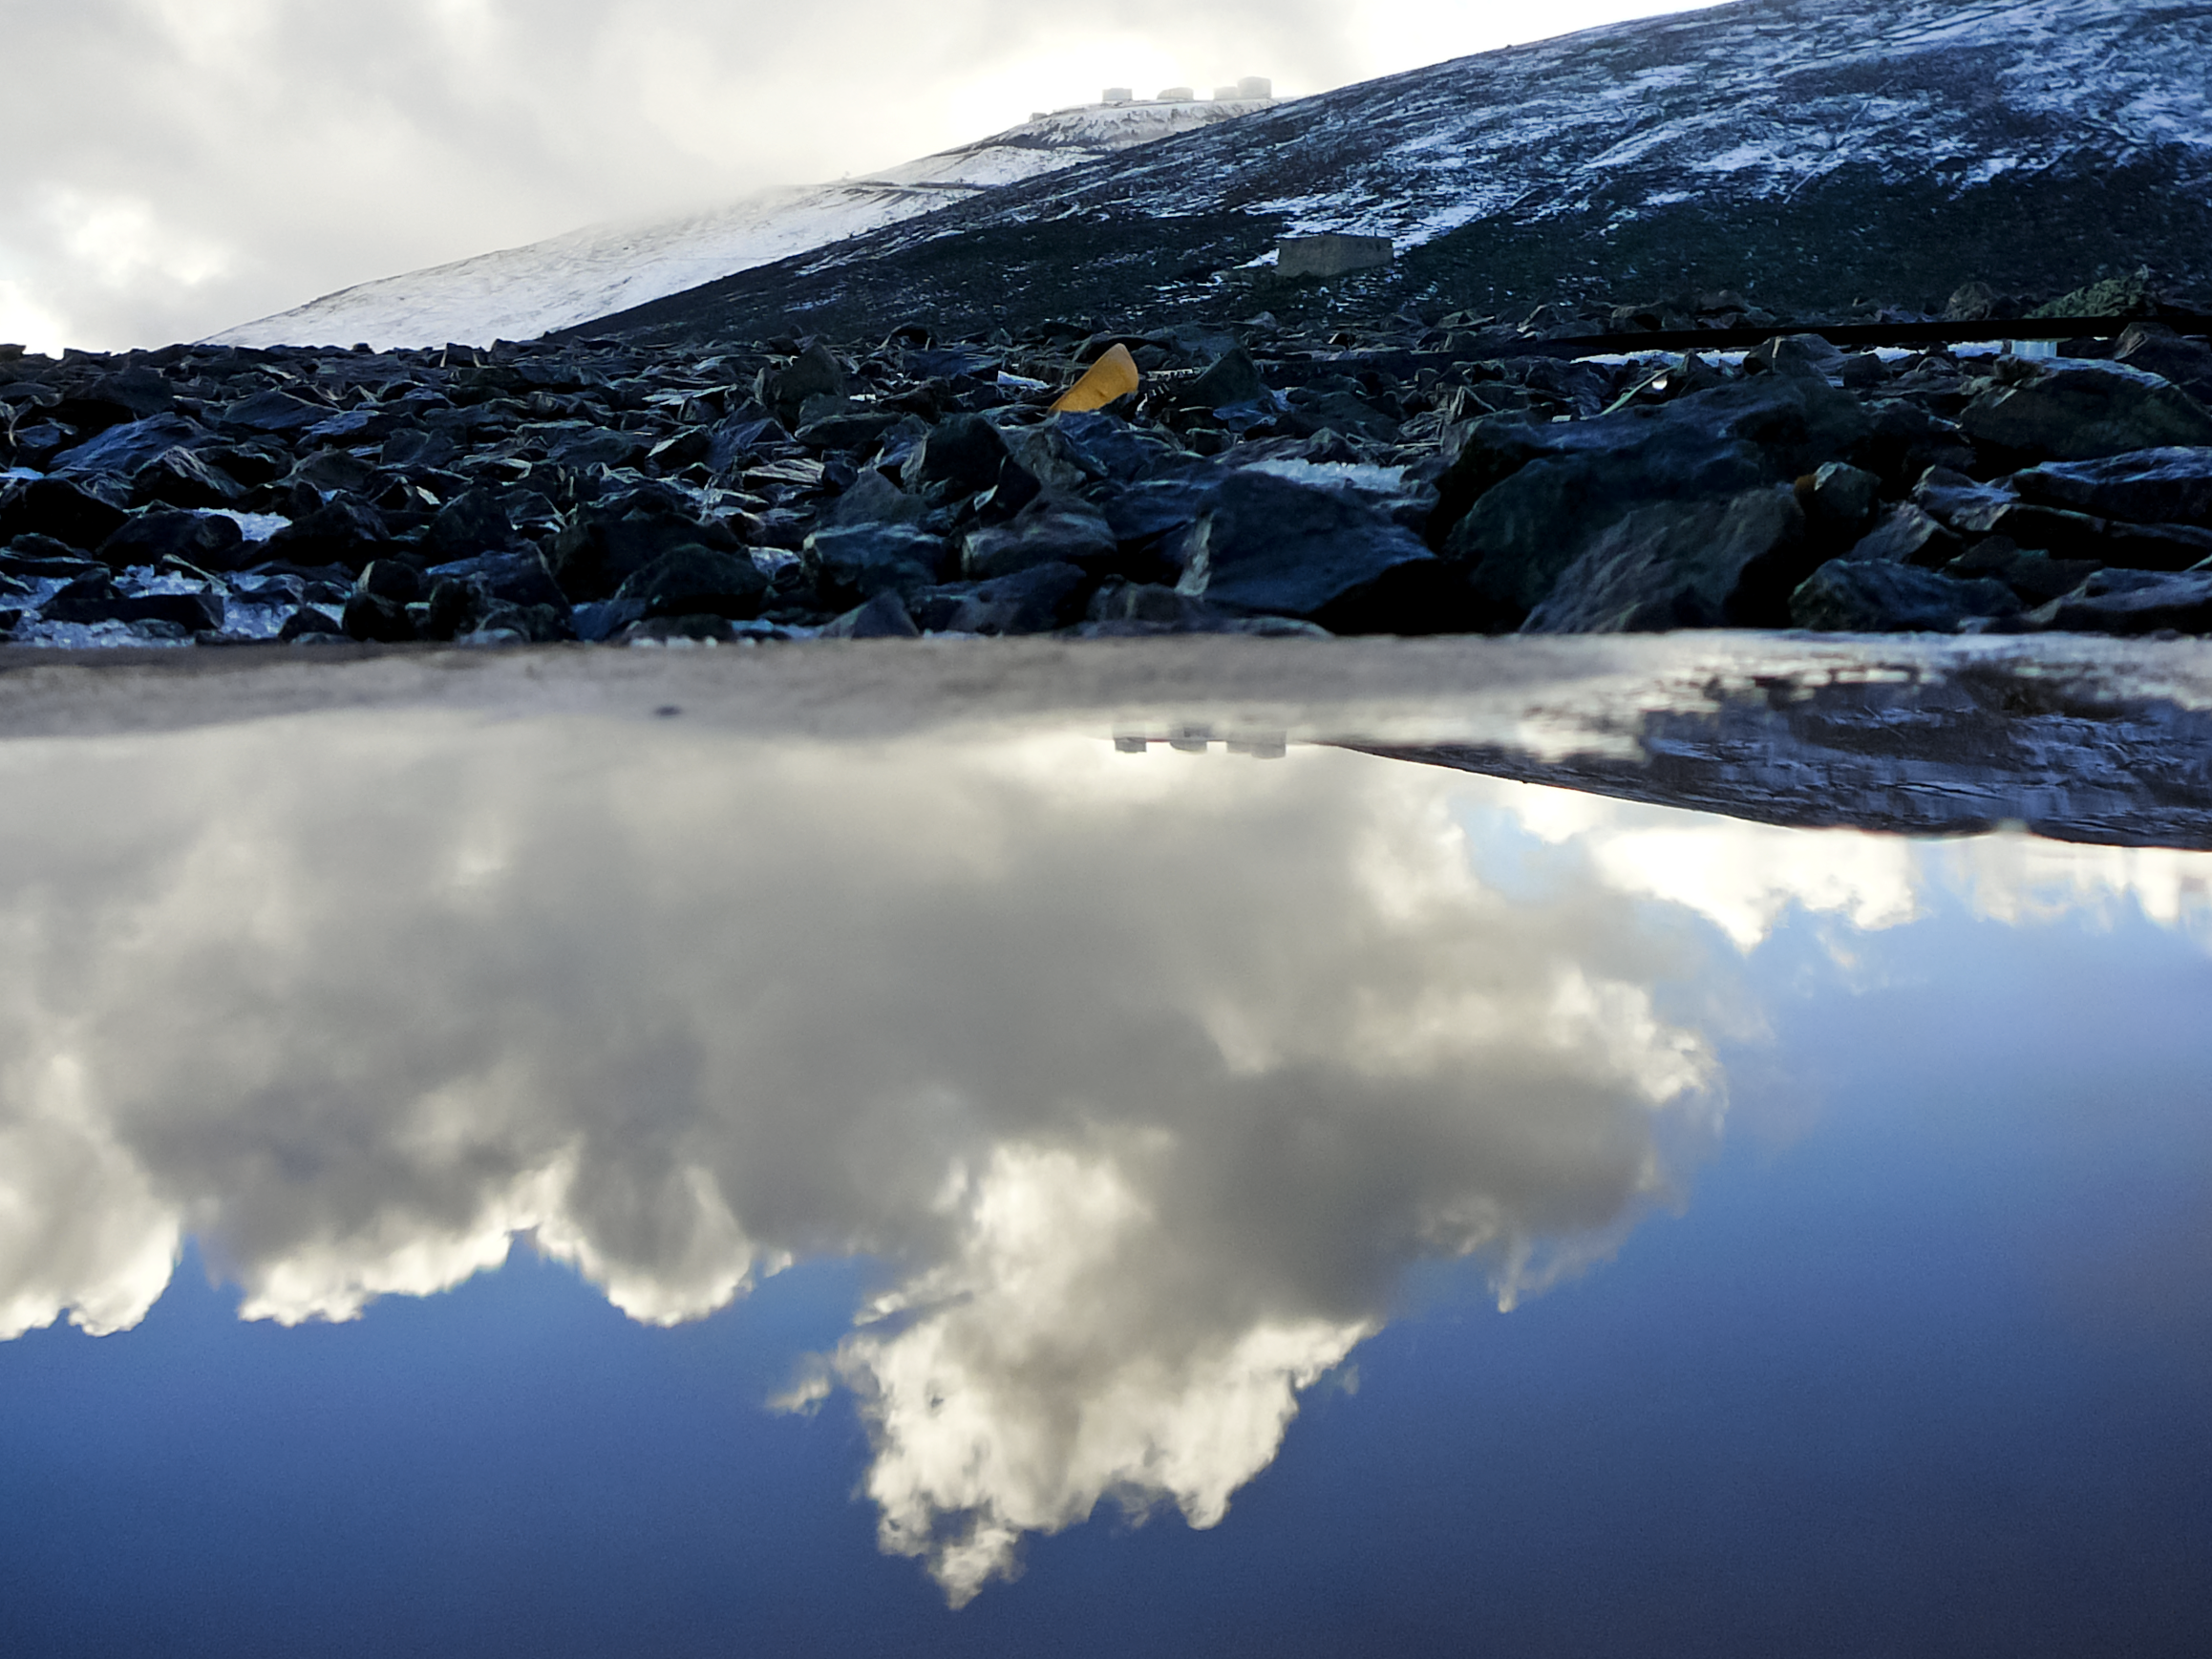

Snow at Paranal

Snow at ESO's Paranal Observatory in Chile. A Rare sight at Paranal, which benefits from 330 days of clear skies per year and is located in one of the driest areas in the world, the Atacama Desert.

Credit: ESO/J. Girard (djulik.com)